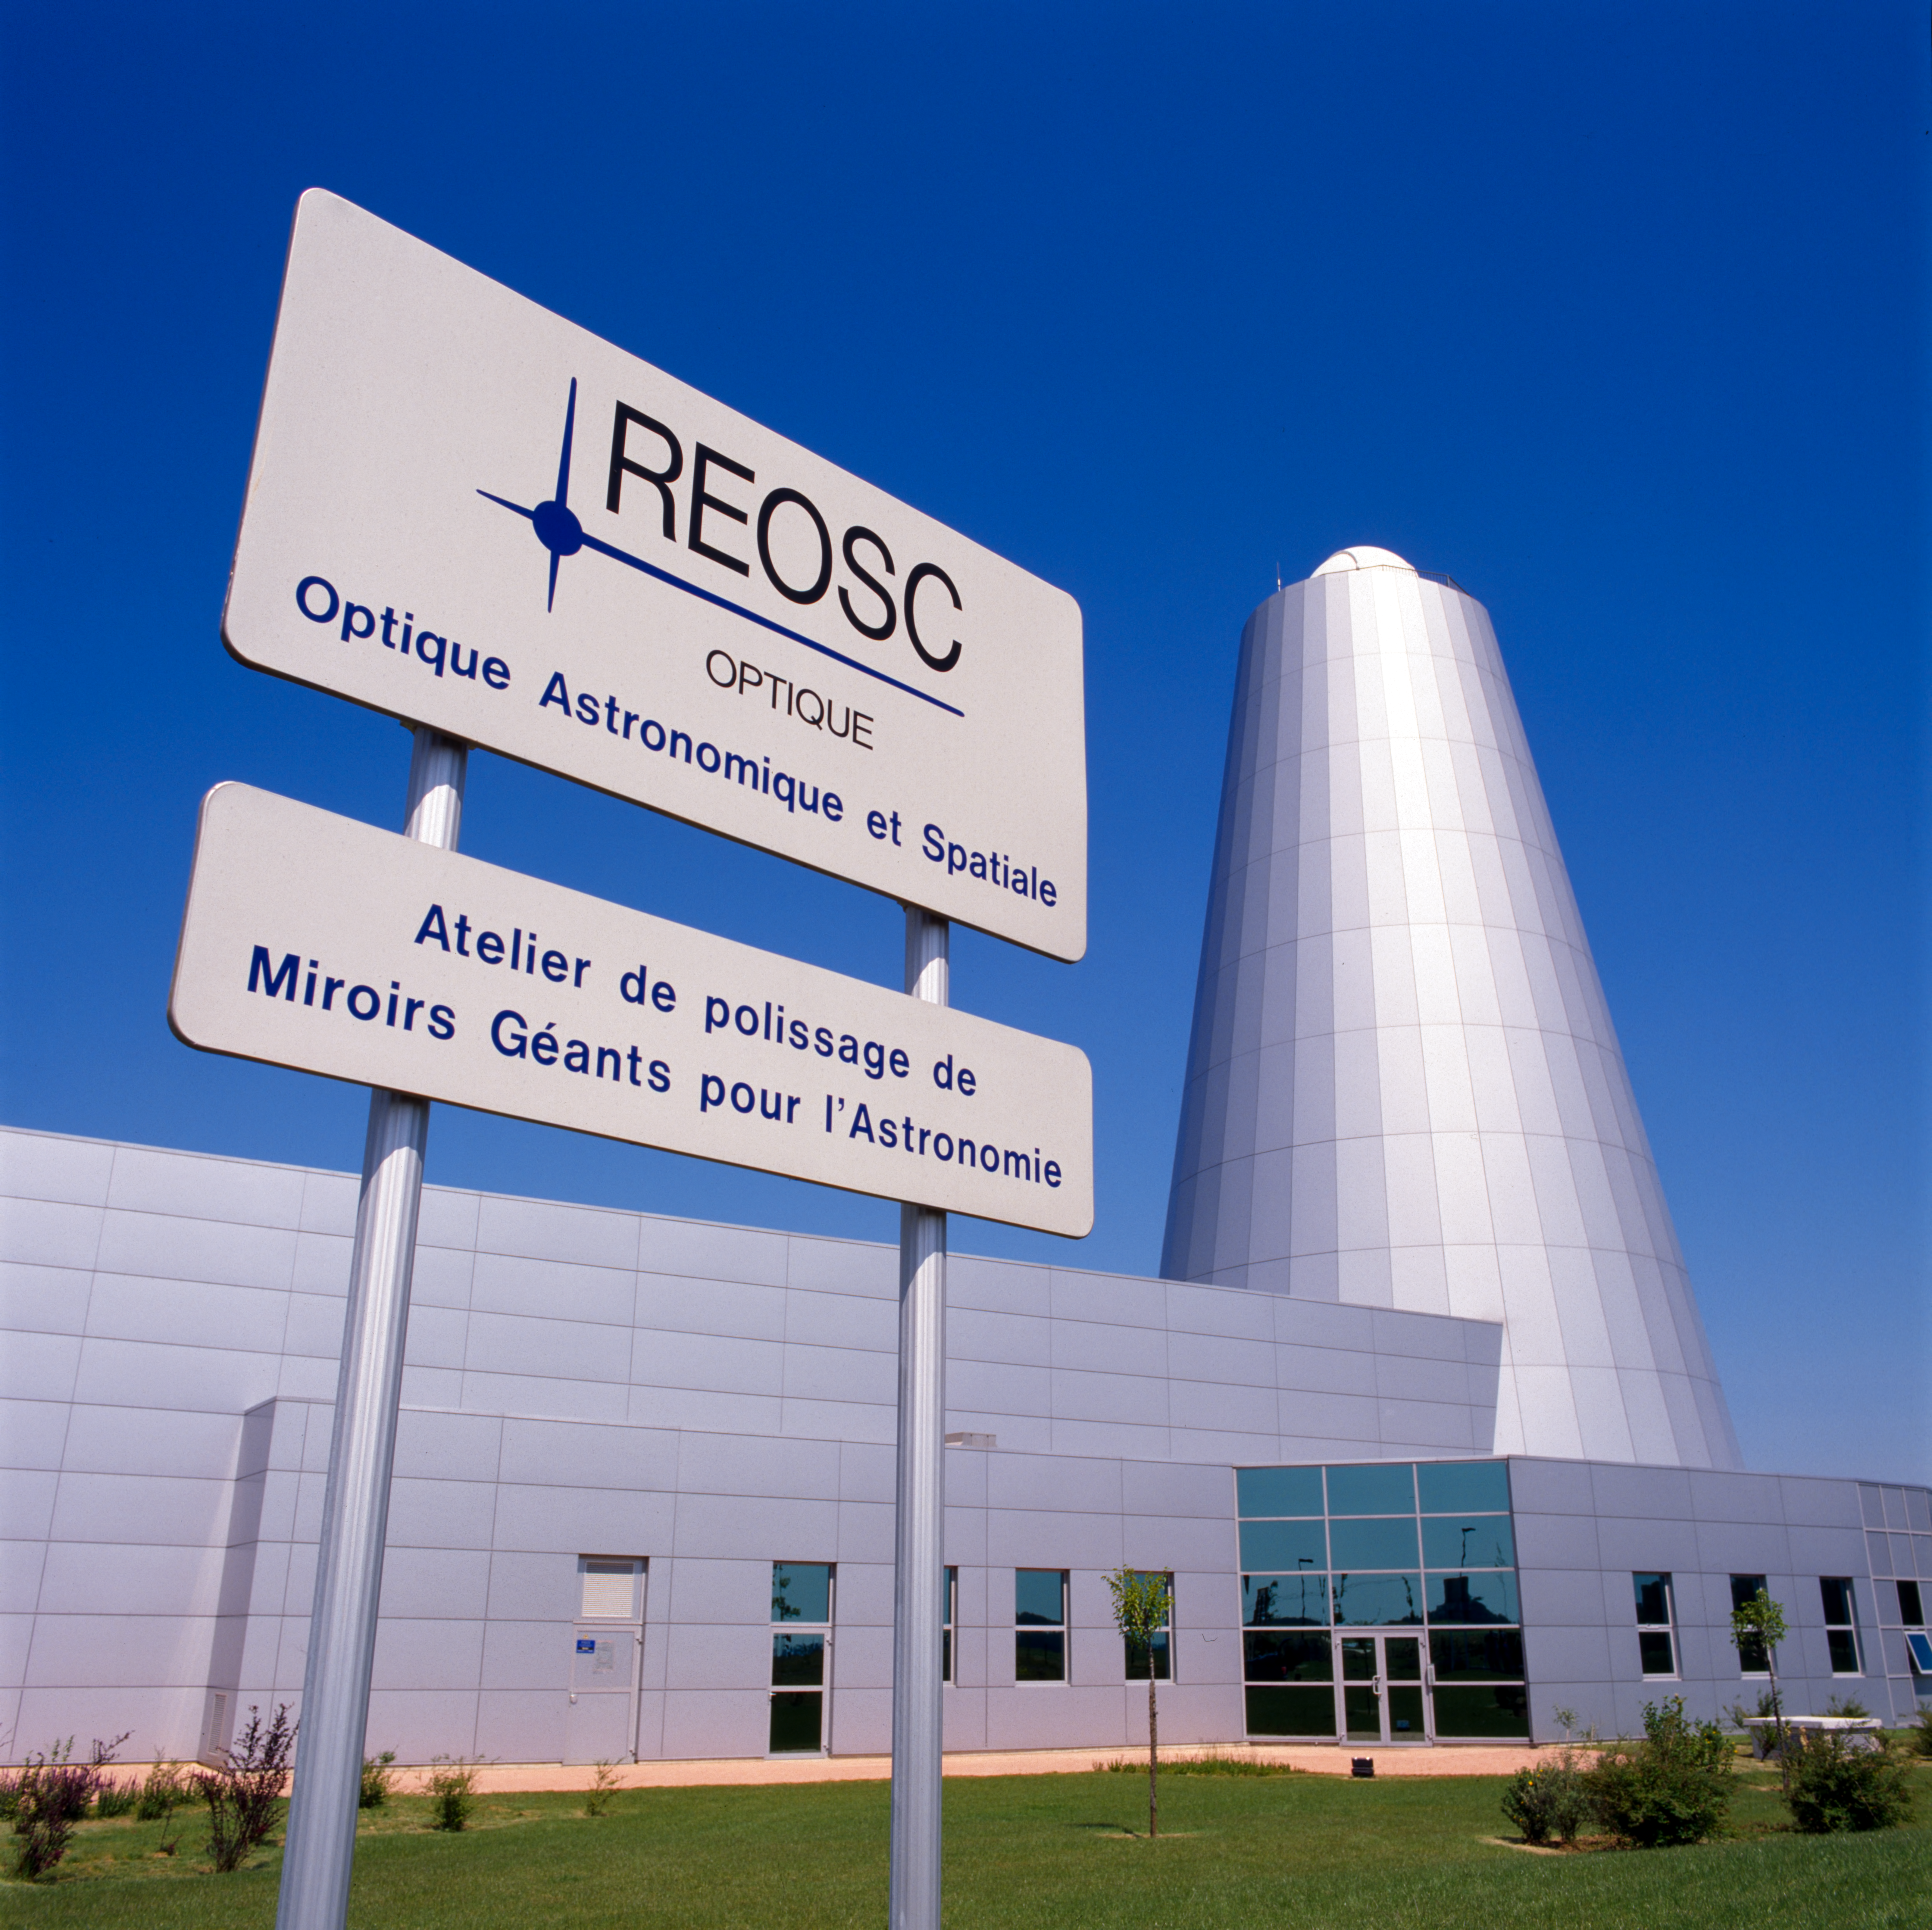

REOSC plant

REOSC, the Optical Department of the SAGEM Group, was tasked with VLT mirror polishing.

Credit: ESO